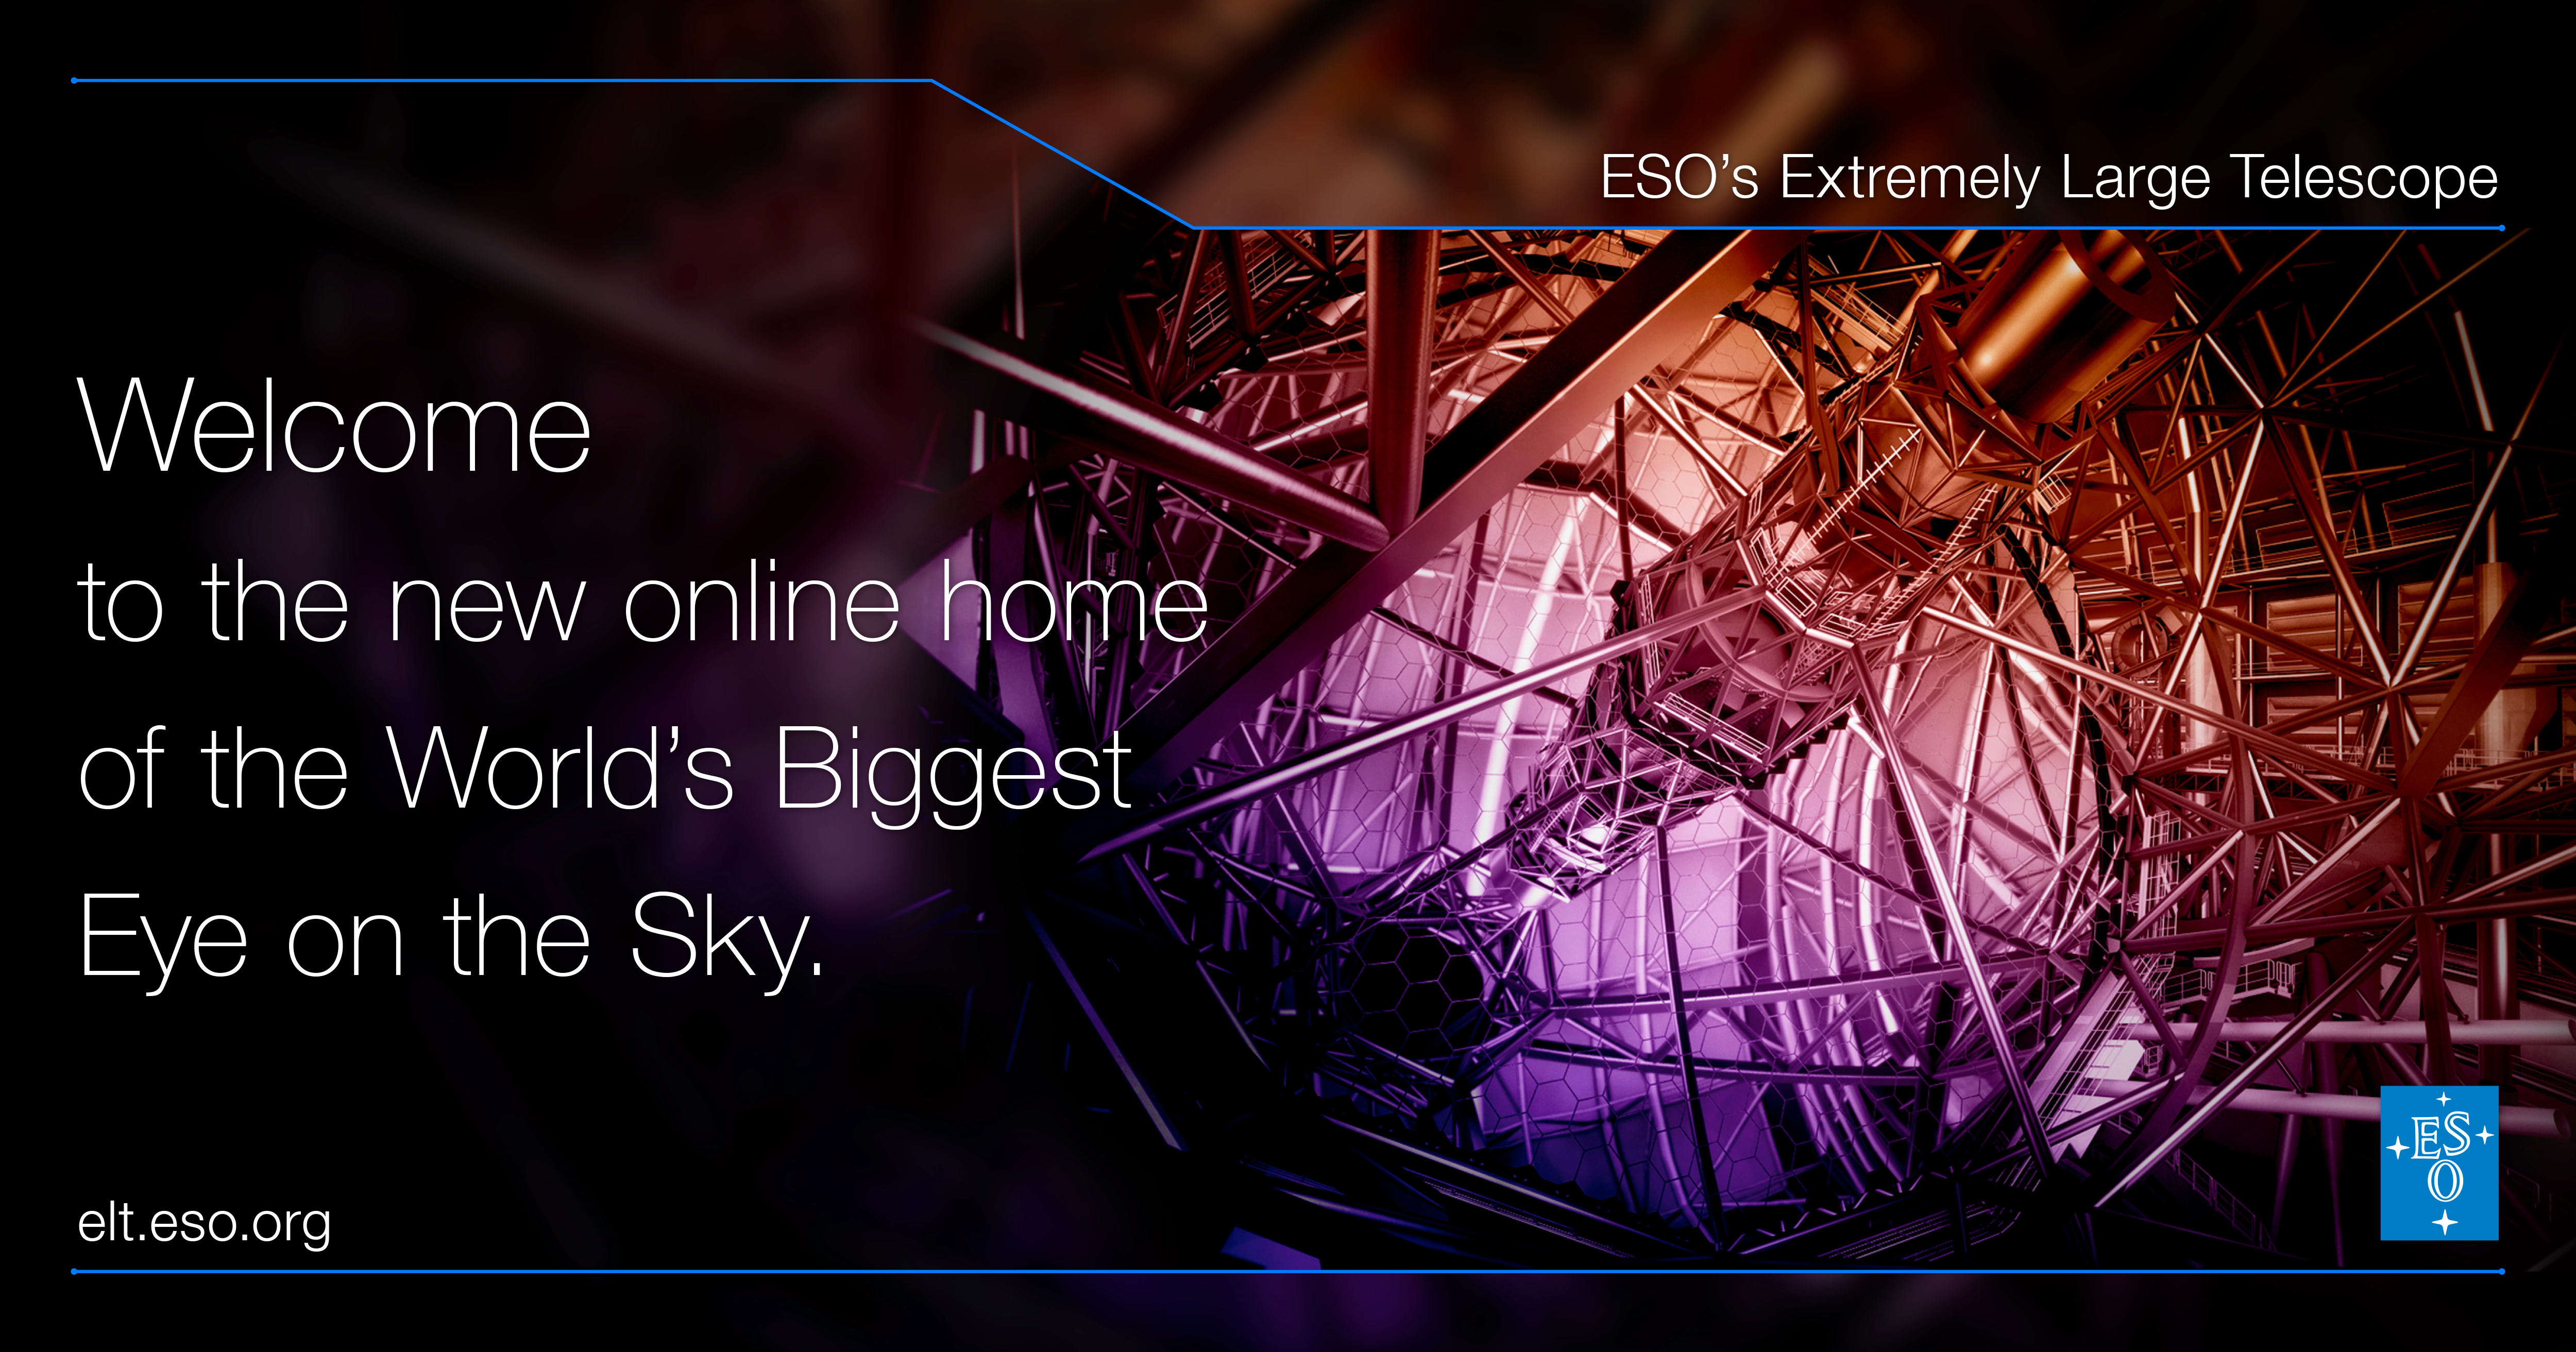

Welcome to elt.eso.org

Welcome to elt.eso.org

Credit: ESO